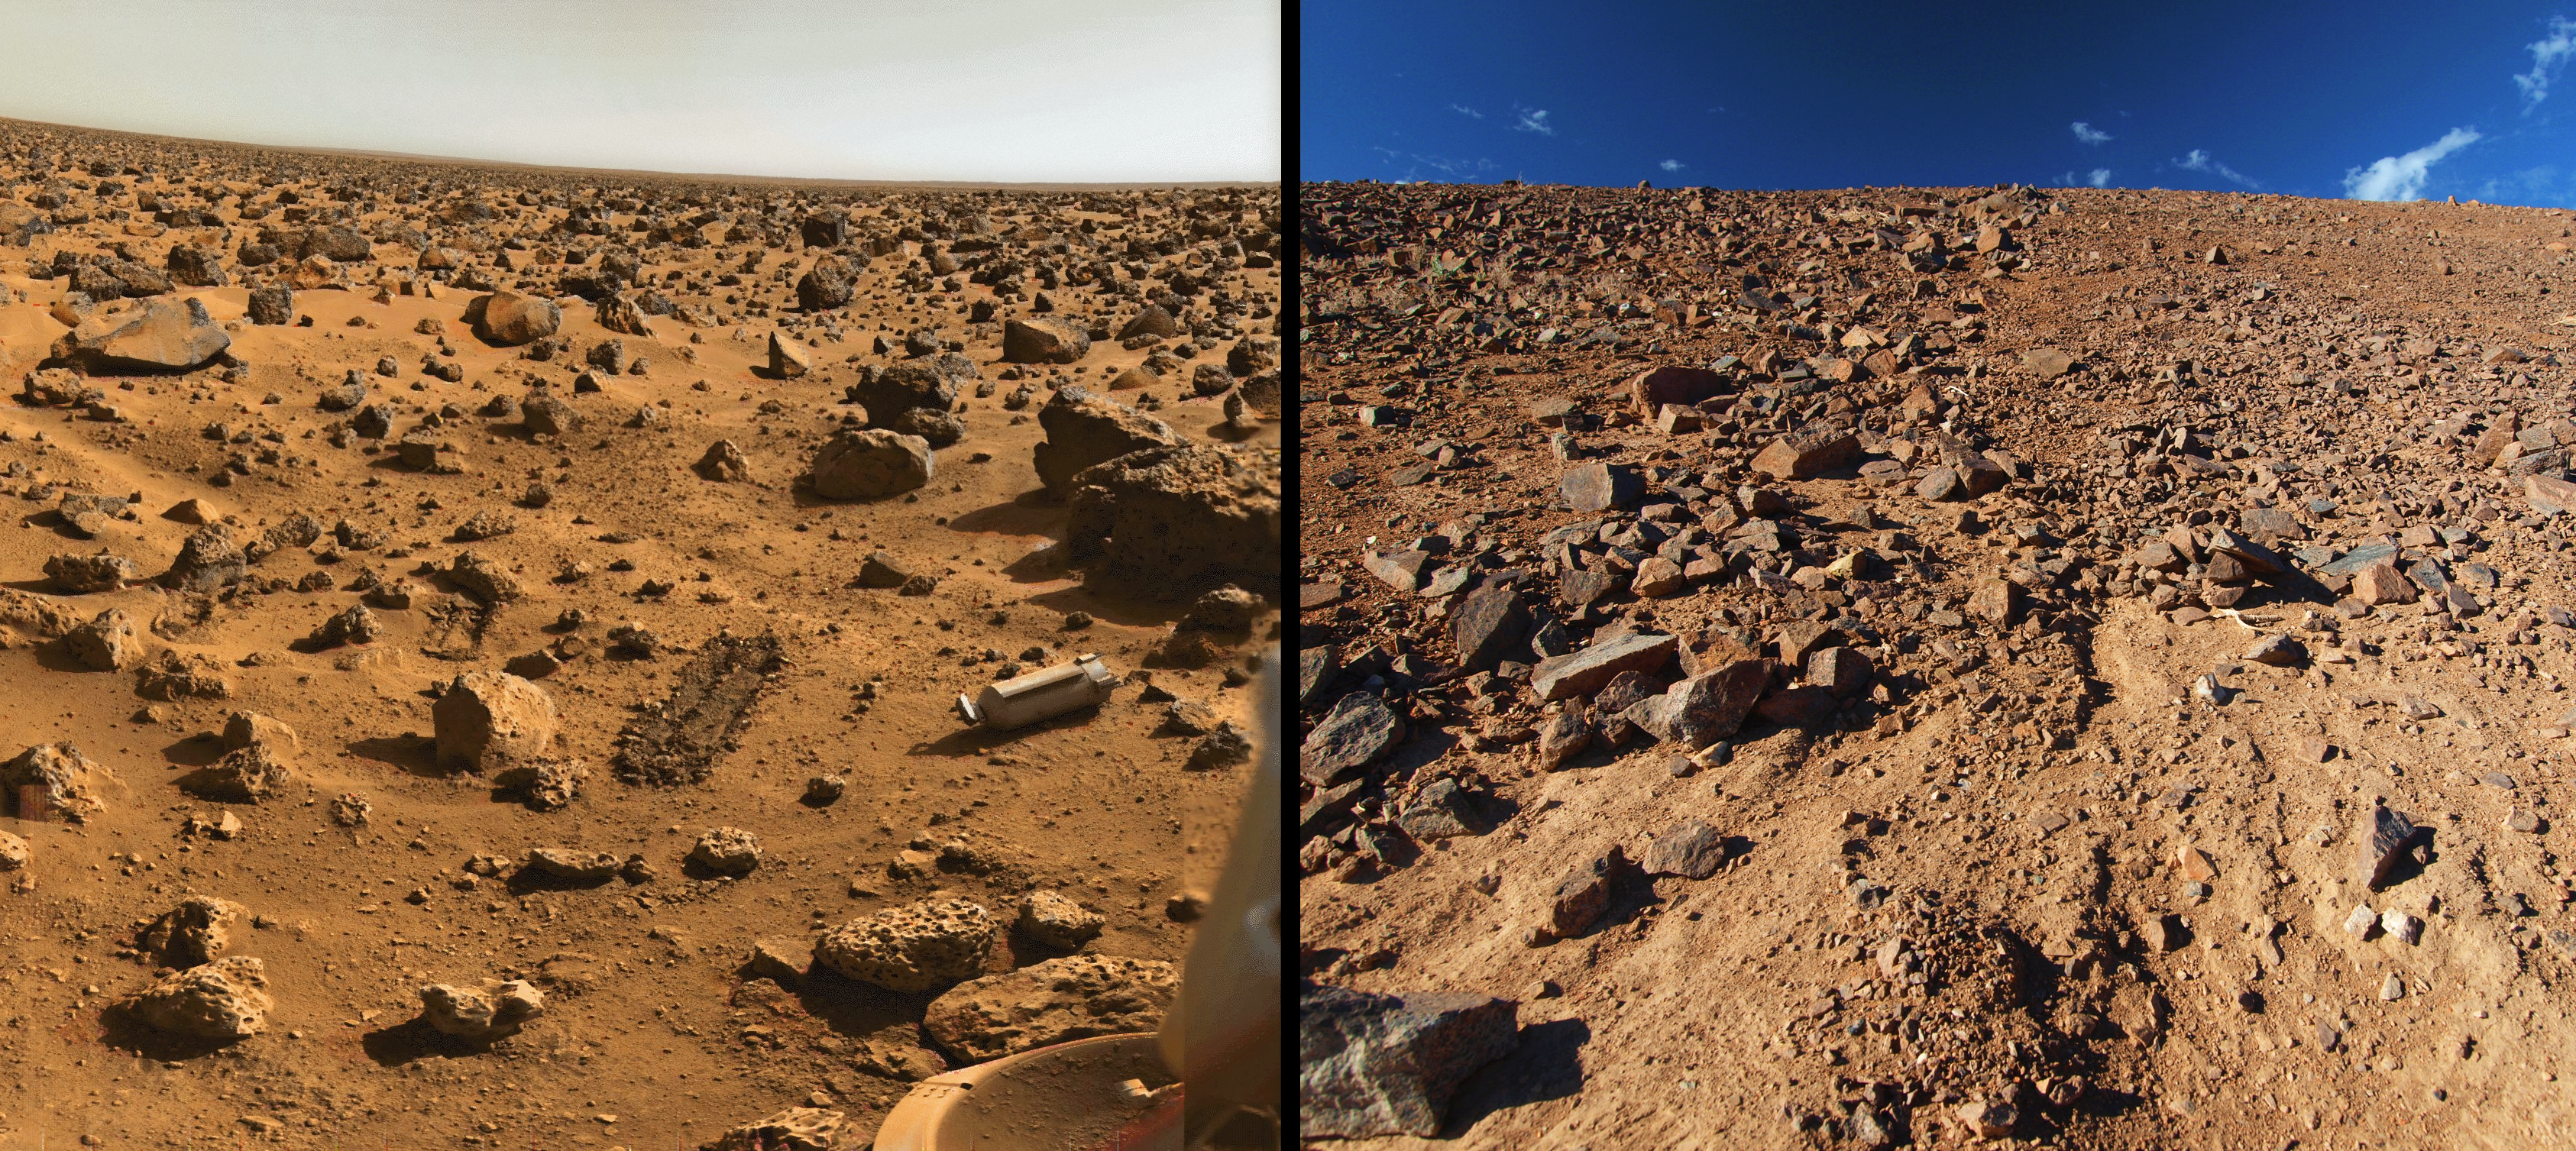

Mars & Paranal

The landscape at Paranal (right) is in many ways similar to the landscape probes have found at Mars (left).

Credit: R. Wesson/ESO